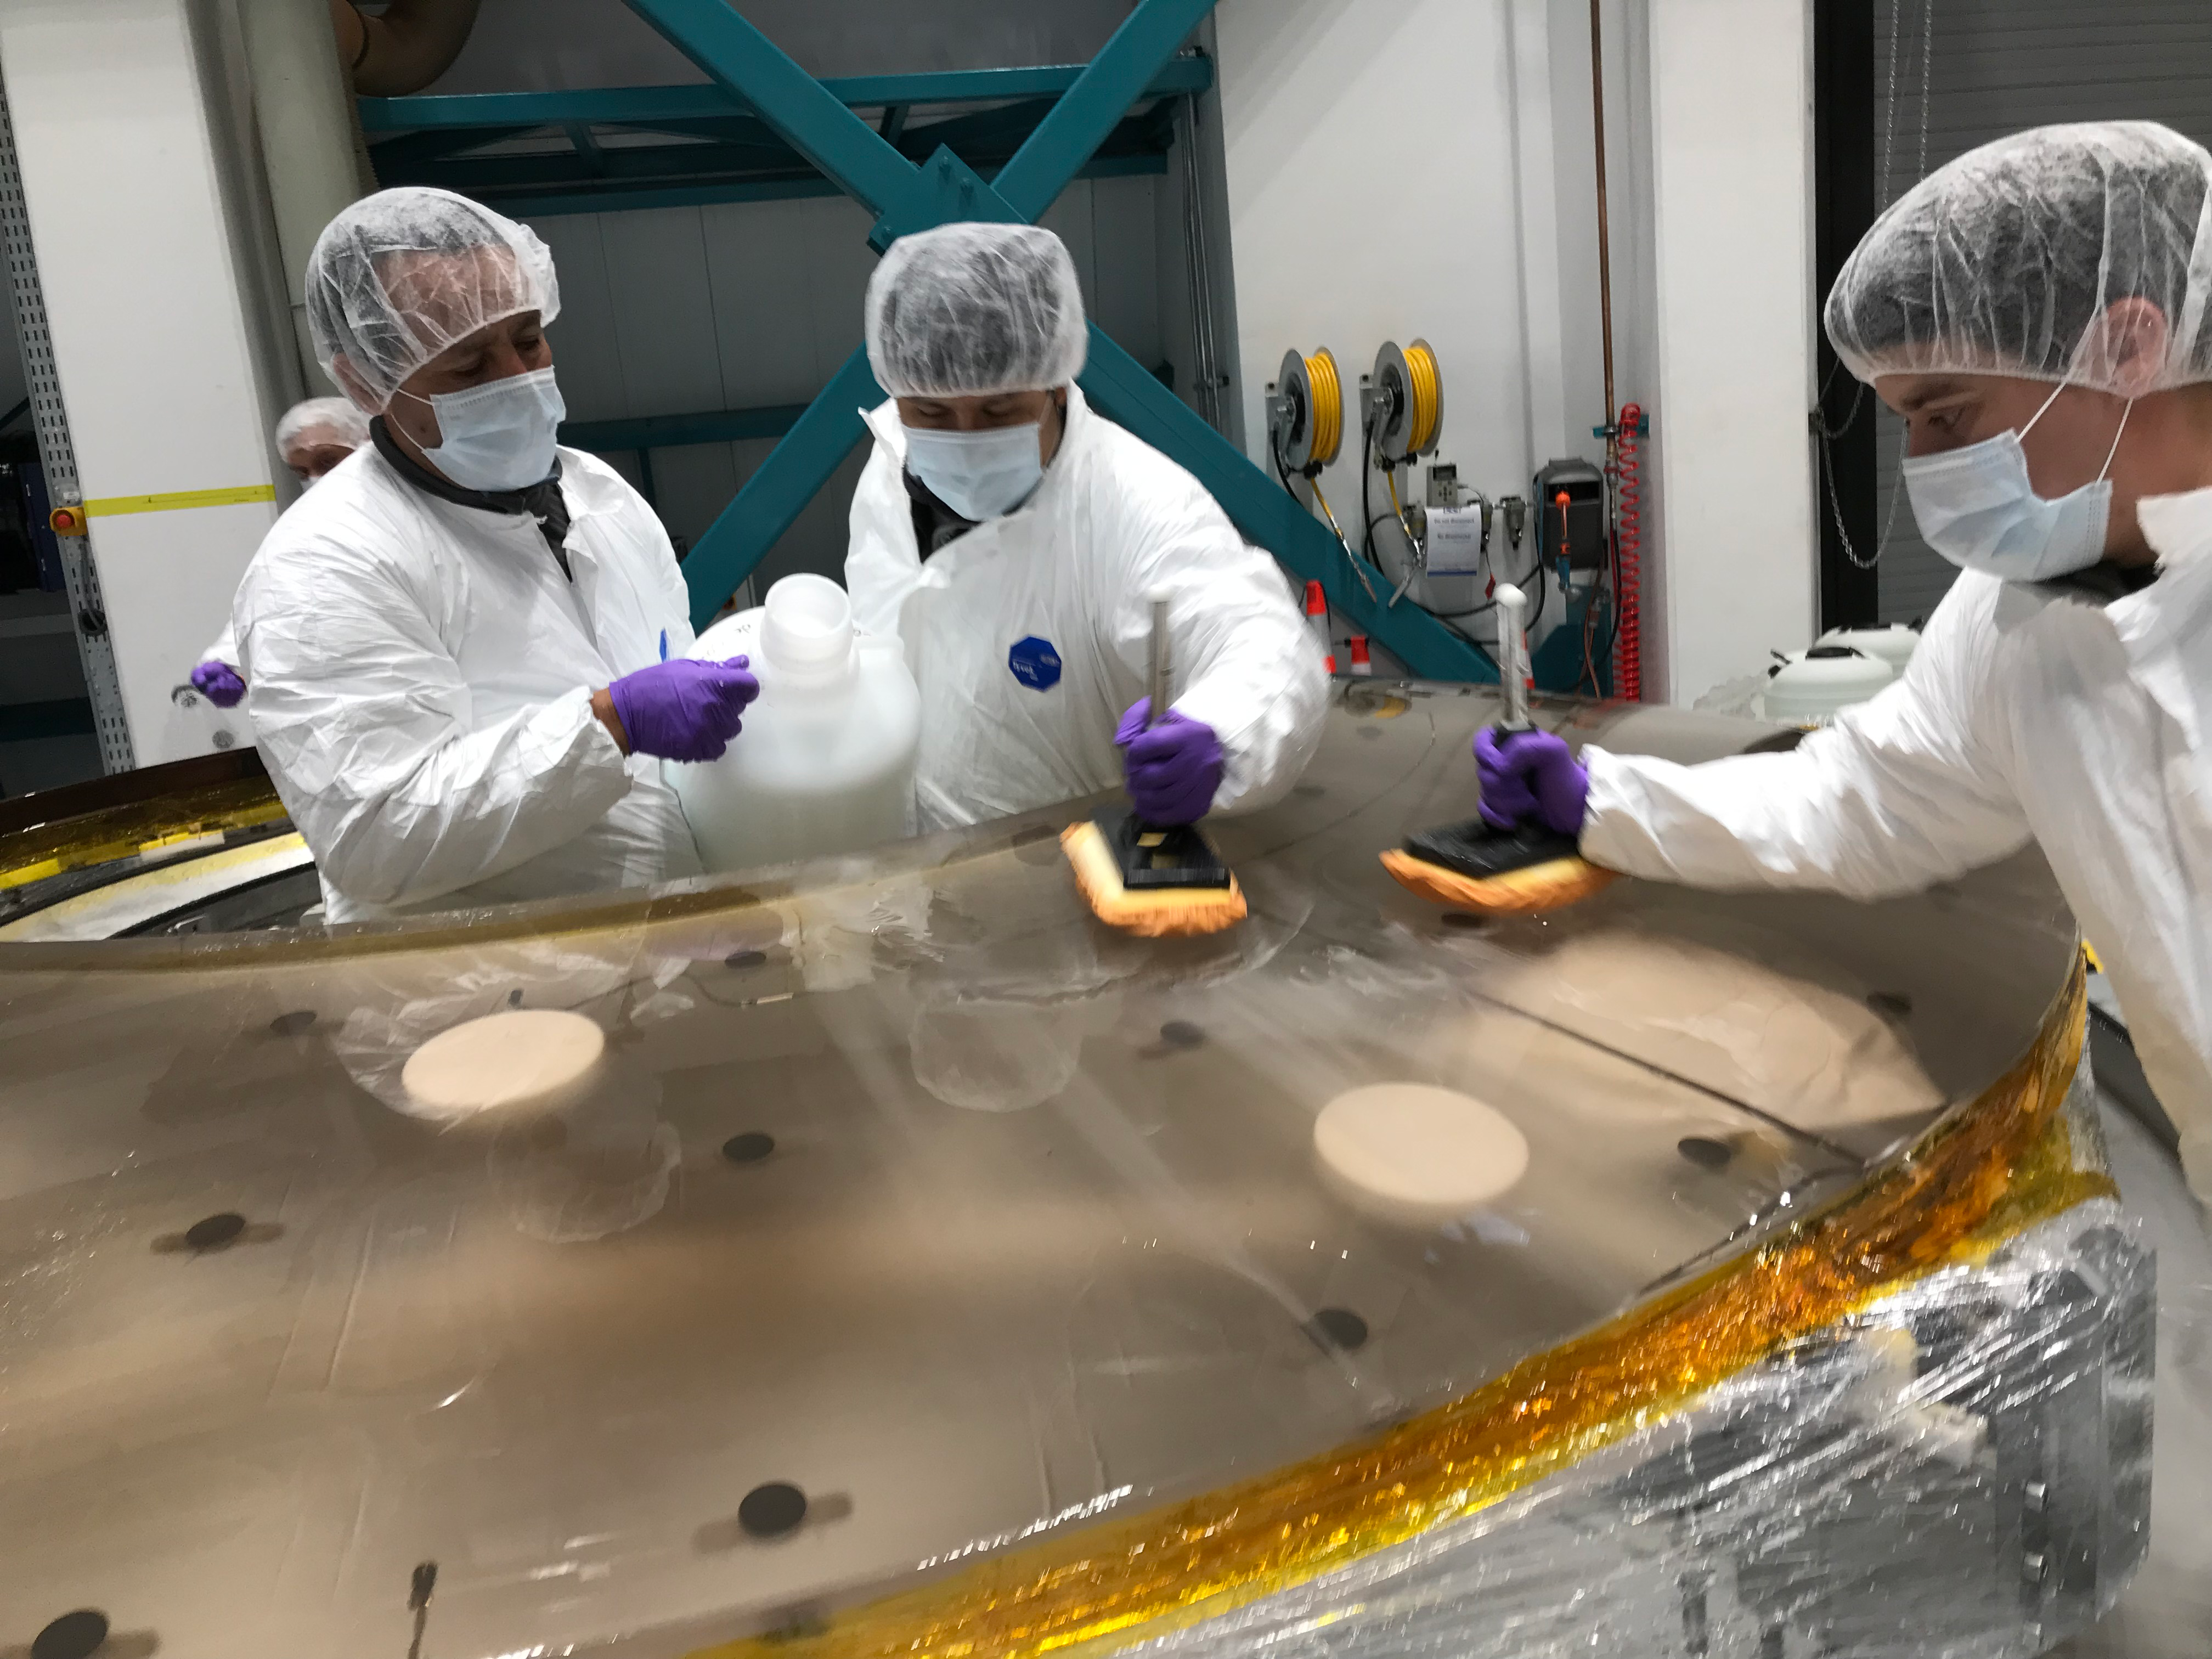

M2 Coating

The LSST Secondary Mirror (M2) was successfully coated with a silver reflective coating at the LSST summit facility building on Cerro Pachón on July 16, 2019.

Credit: Rubin Observatory/NSF/AURA